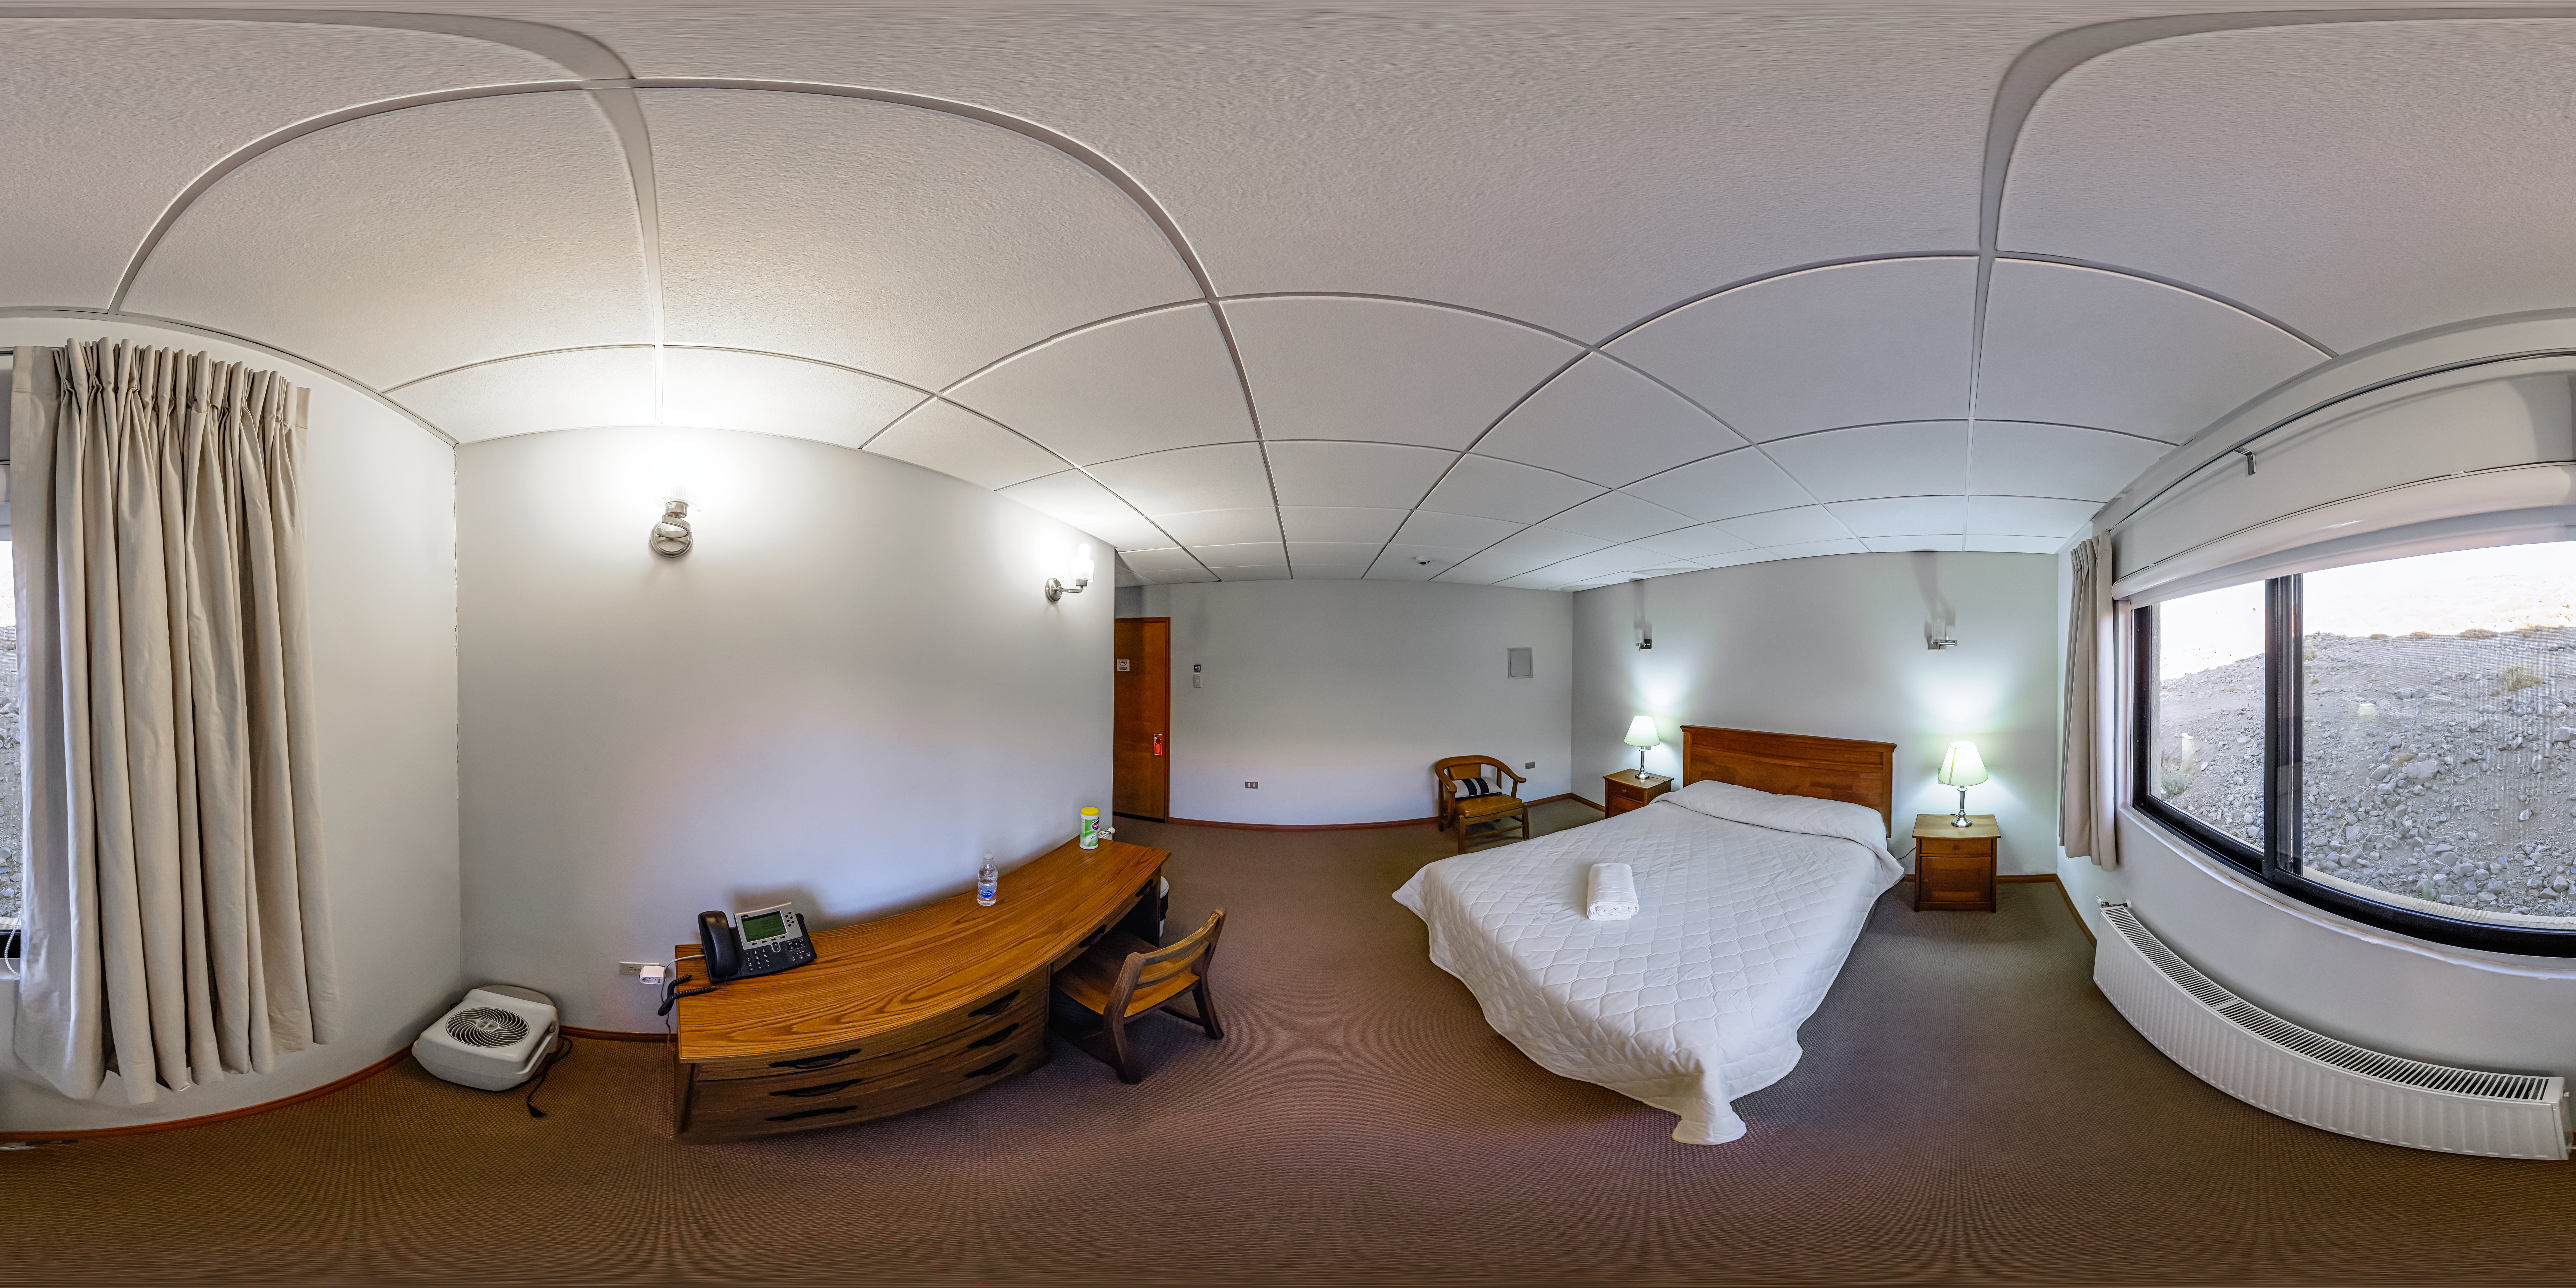

Cerro Pachón Dormitory Room 360 Panorama

A 360 panorama view of one of the rooms in the domritory at Cerro Pachón in Chile.

Credit: CTIO/NOIRLab/NSF/AURA/P. Horálek